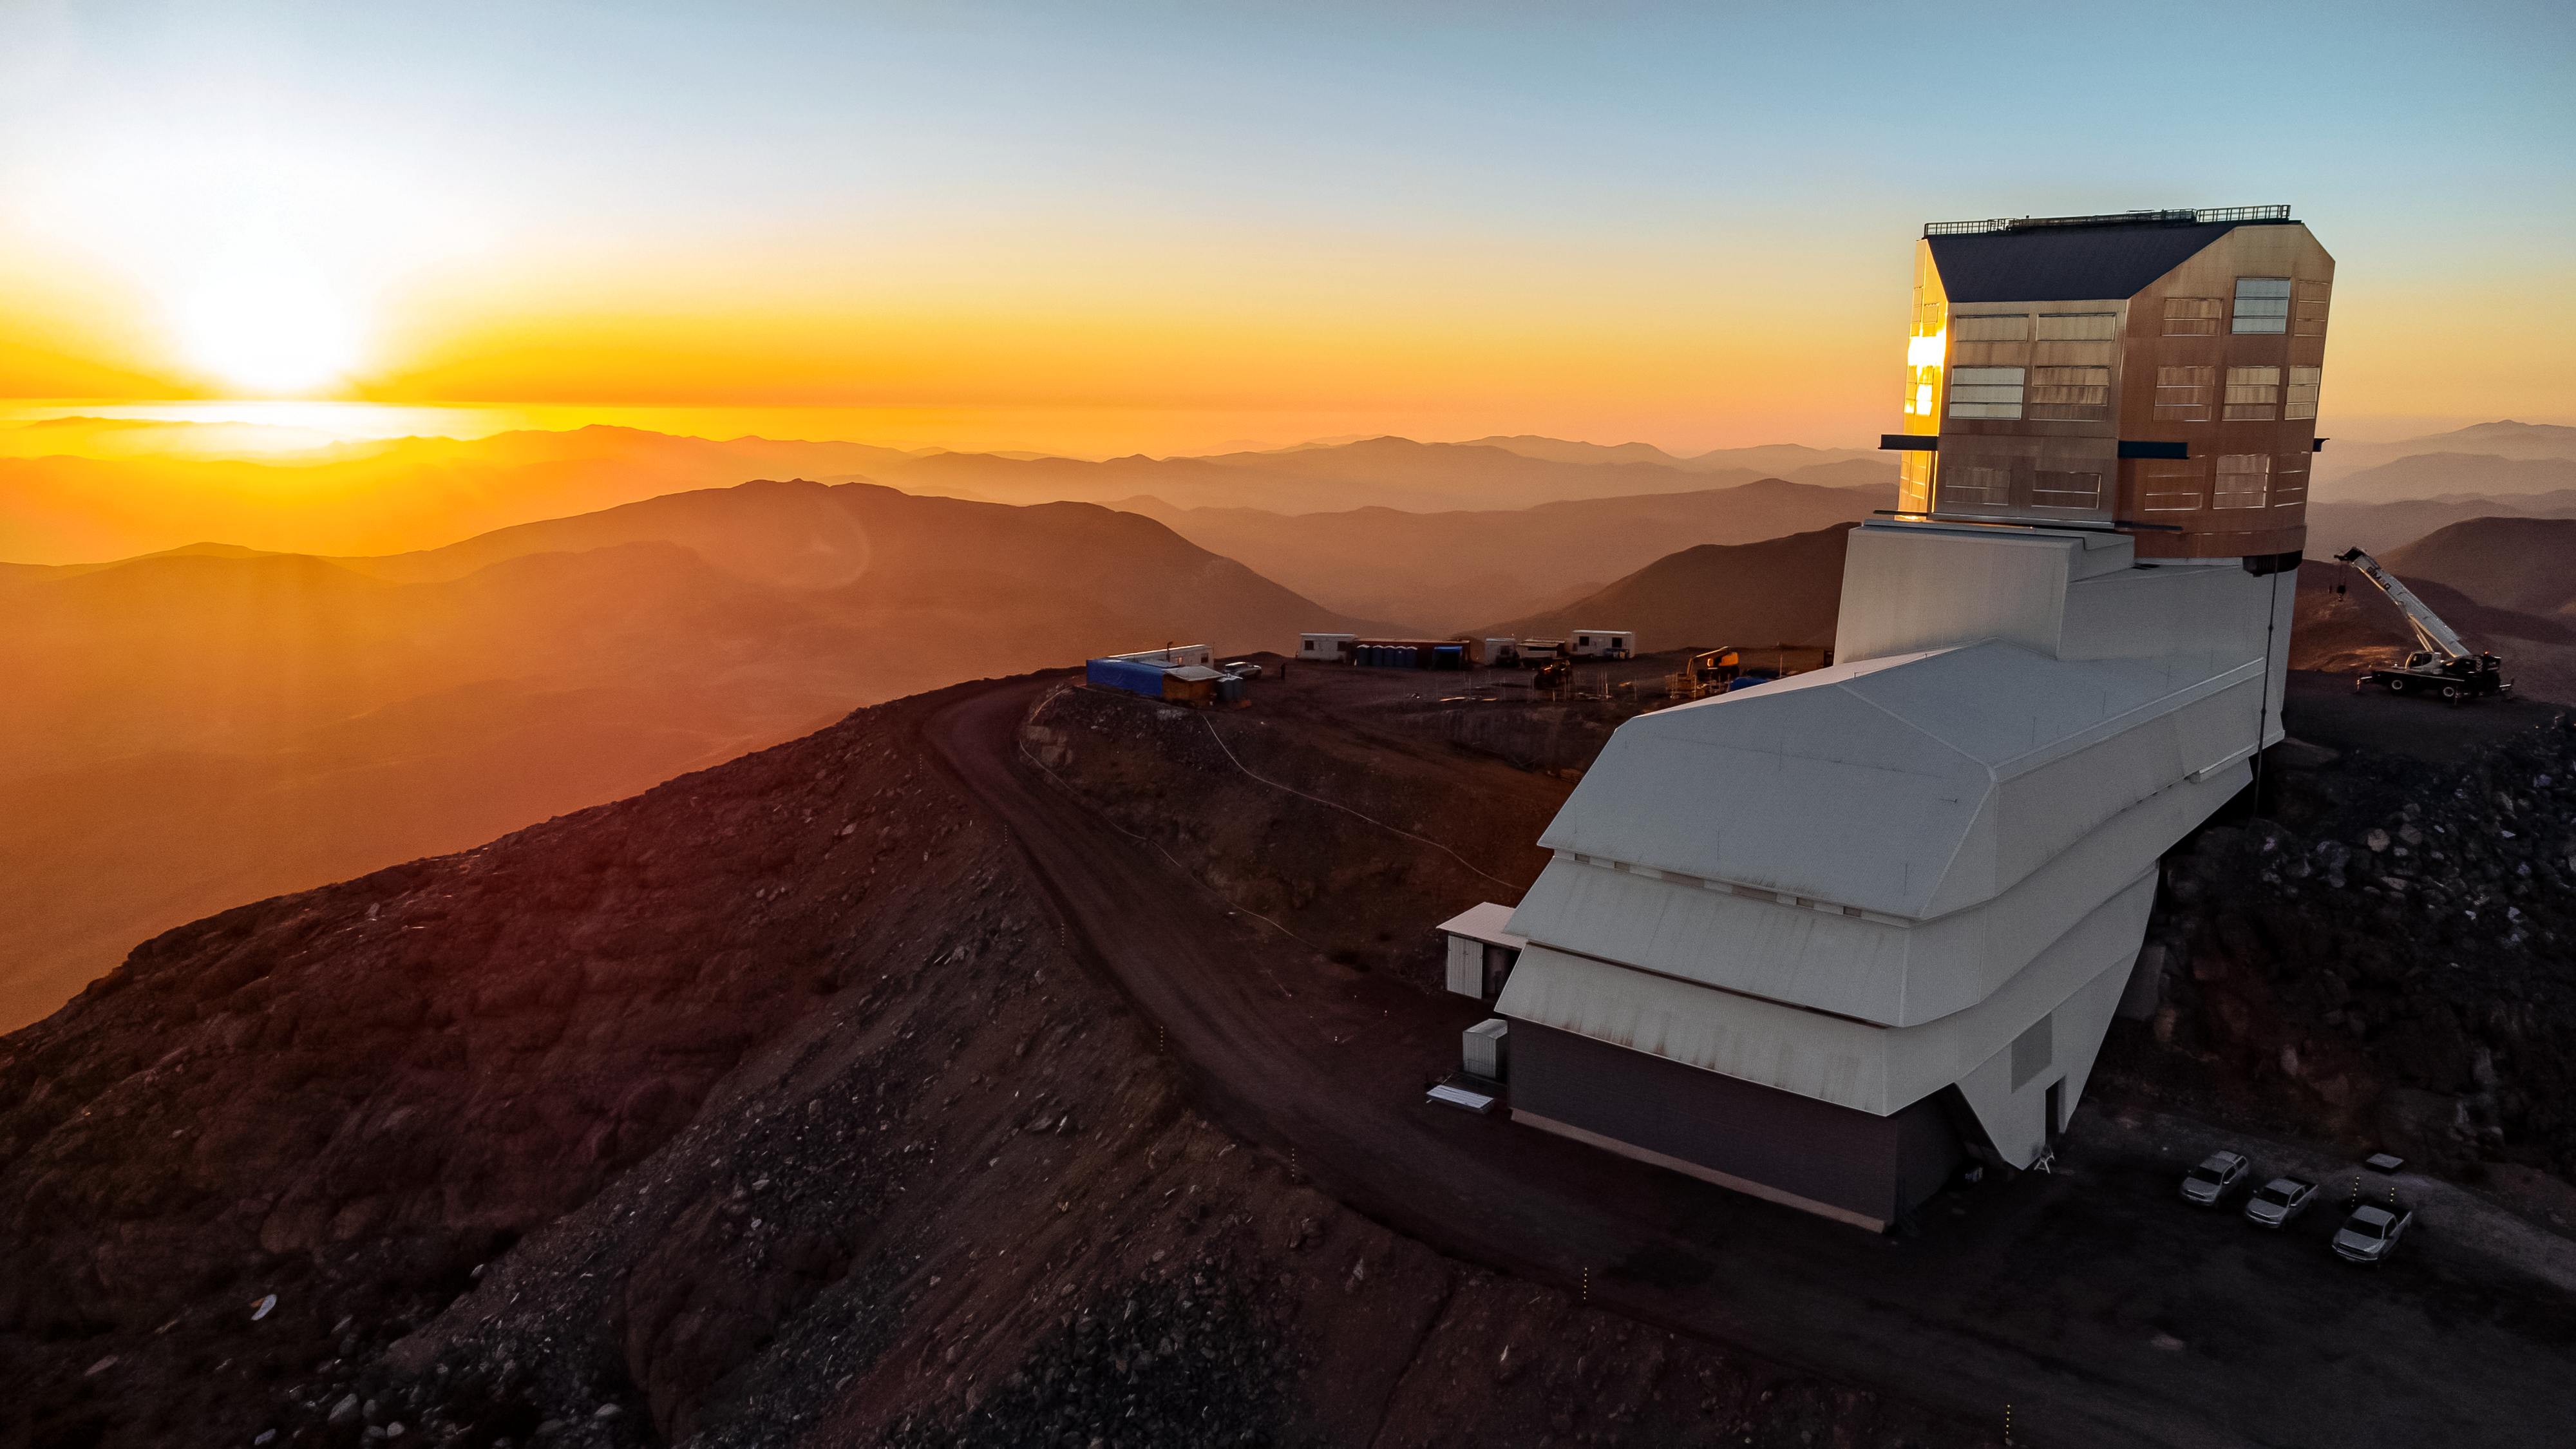

Rubin at sunset

Aerial view of Rubin Observatory in October 2023 with a spectacular sunset in the background.

Alt text: Rubin Observatory in a golden sunset, with its silver dome glinting in the light of the setting Sun. We see the observatory's long white service building and vertical silver dome such that the white service building appears pointed slightly to our left. To the left, the brilliantly setting Sun glows bright orange, illuminating the landscape in a golden glow. The Chilean desert mountain ridges become more and more opaque as they recede into the distance, creating a layered look.

Credit: RubinObs/NOIRLab/SLAC/NSF/DOE/AURA/H. Stockebrand